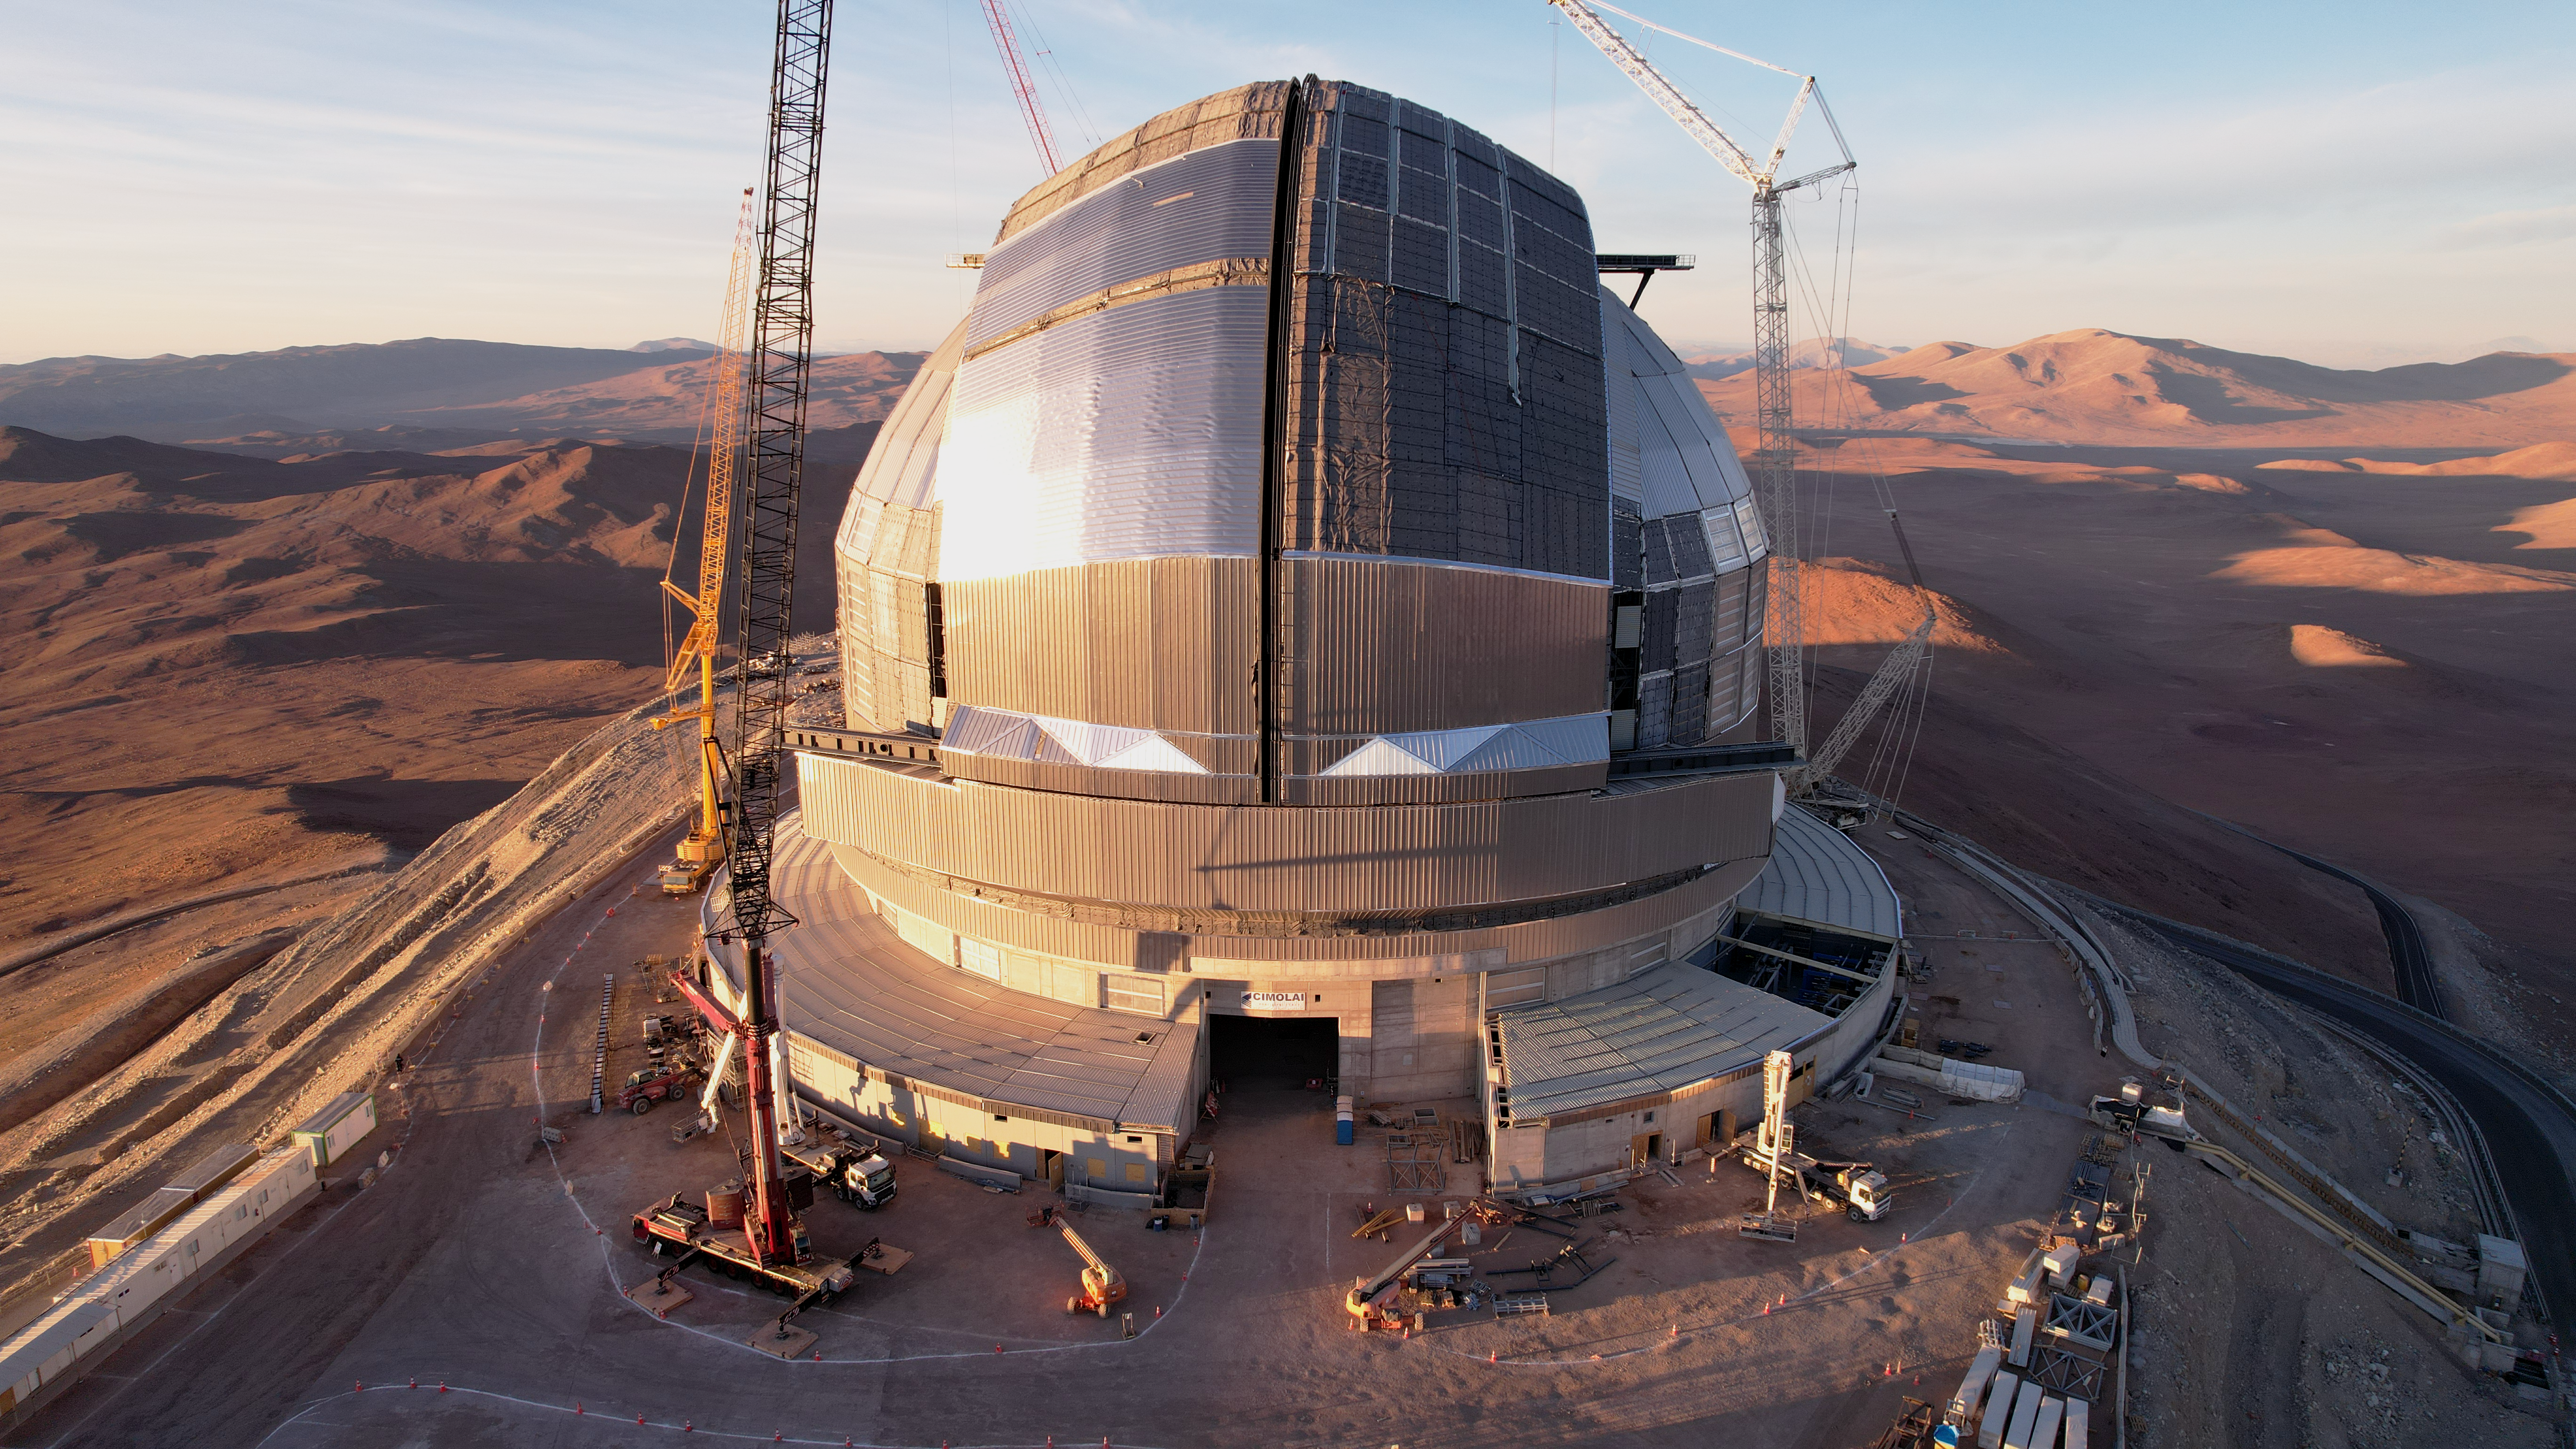

A massive mirror in a dramatic dome

Still under construction but looking almost complete: the dome of the Extremely Large Telescope (ELT). The telescope has earned this name because its main mirror will have a diameter of 39 metres, almost four times greater than the dimensions of the current largest telescope mirrors. The main mirror, along with the other telescope mirrors and optical instruments, are all housed inside the gigantic dome, measuring 93 metres wide and 80 metres tall. This massive machine is one of the largest projects ever undertaken in astronomy, with its first light planned for the end of this decade.

This image, taken in November 2025, shows the construction progress from a drone shot.

Credit: ESO/G. Vecchia